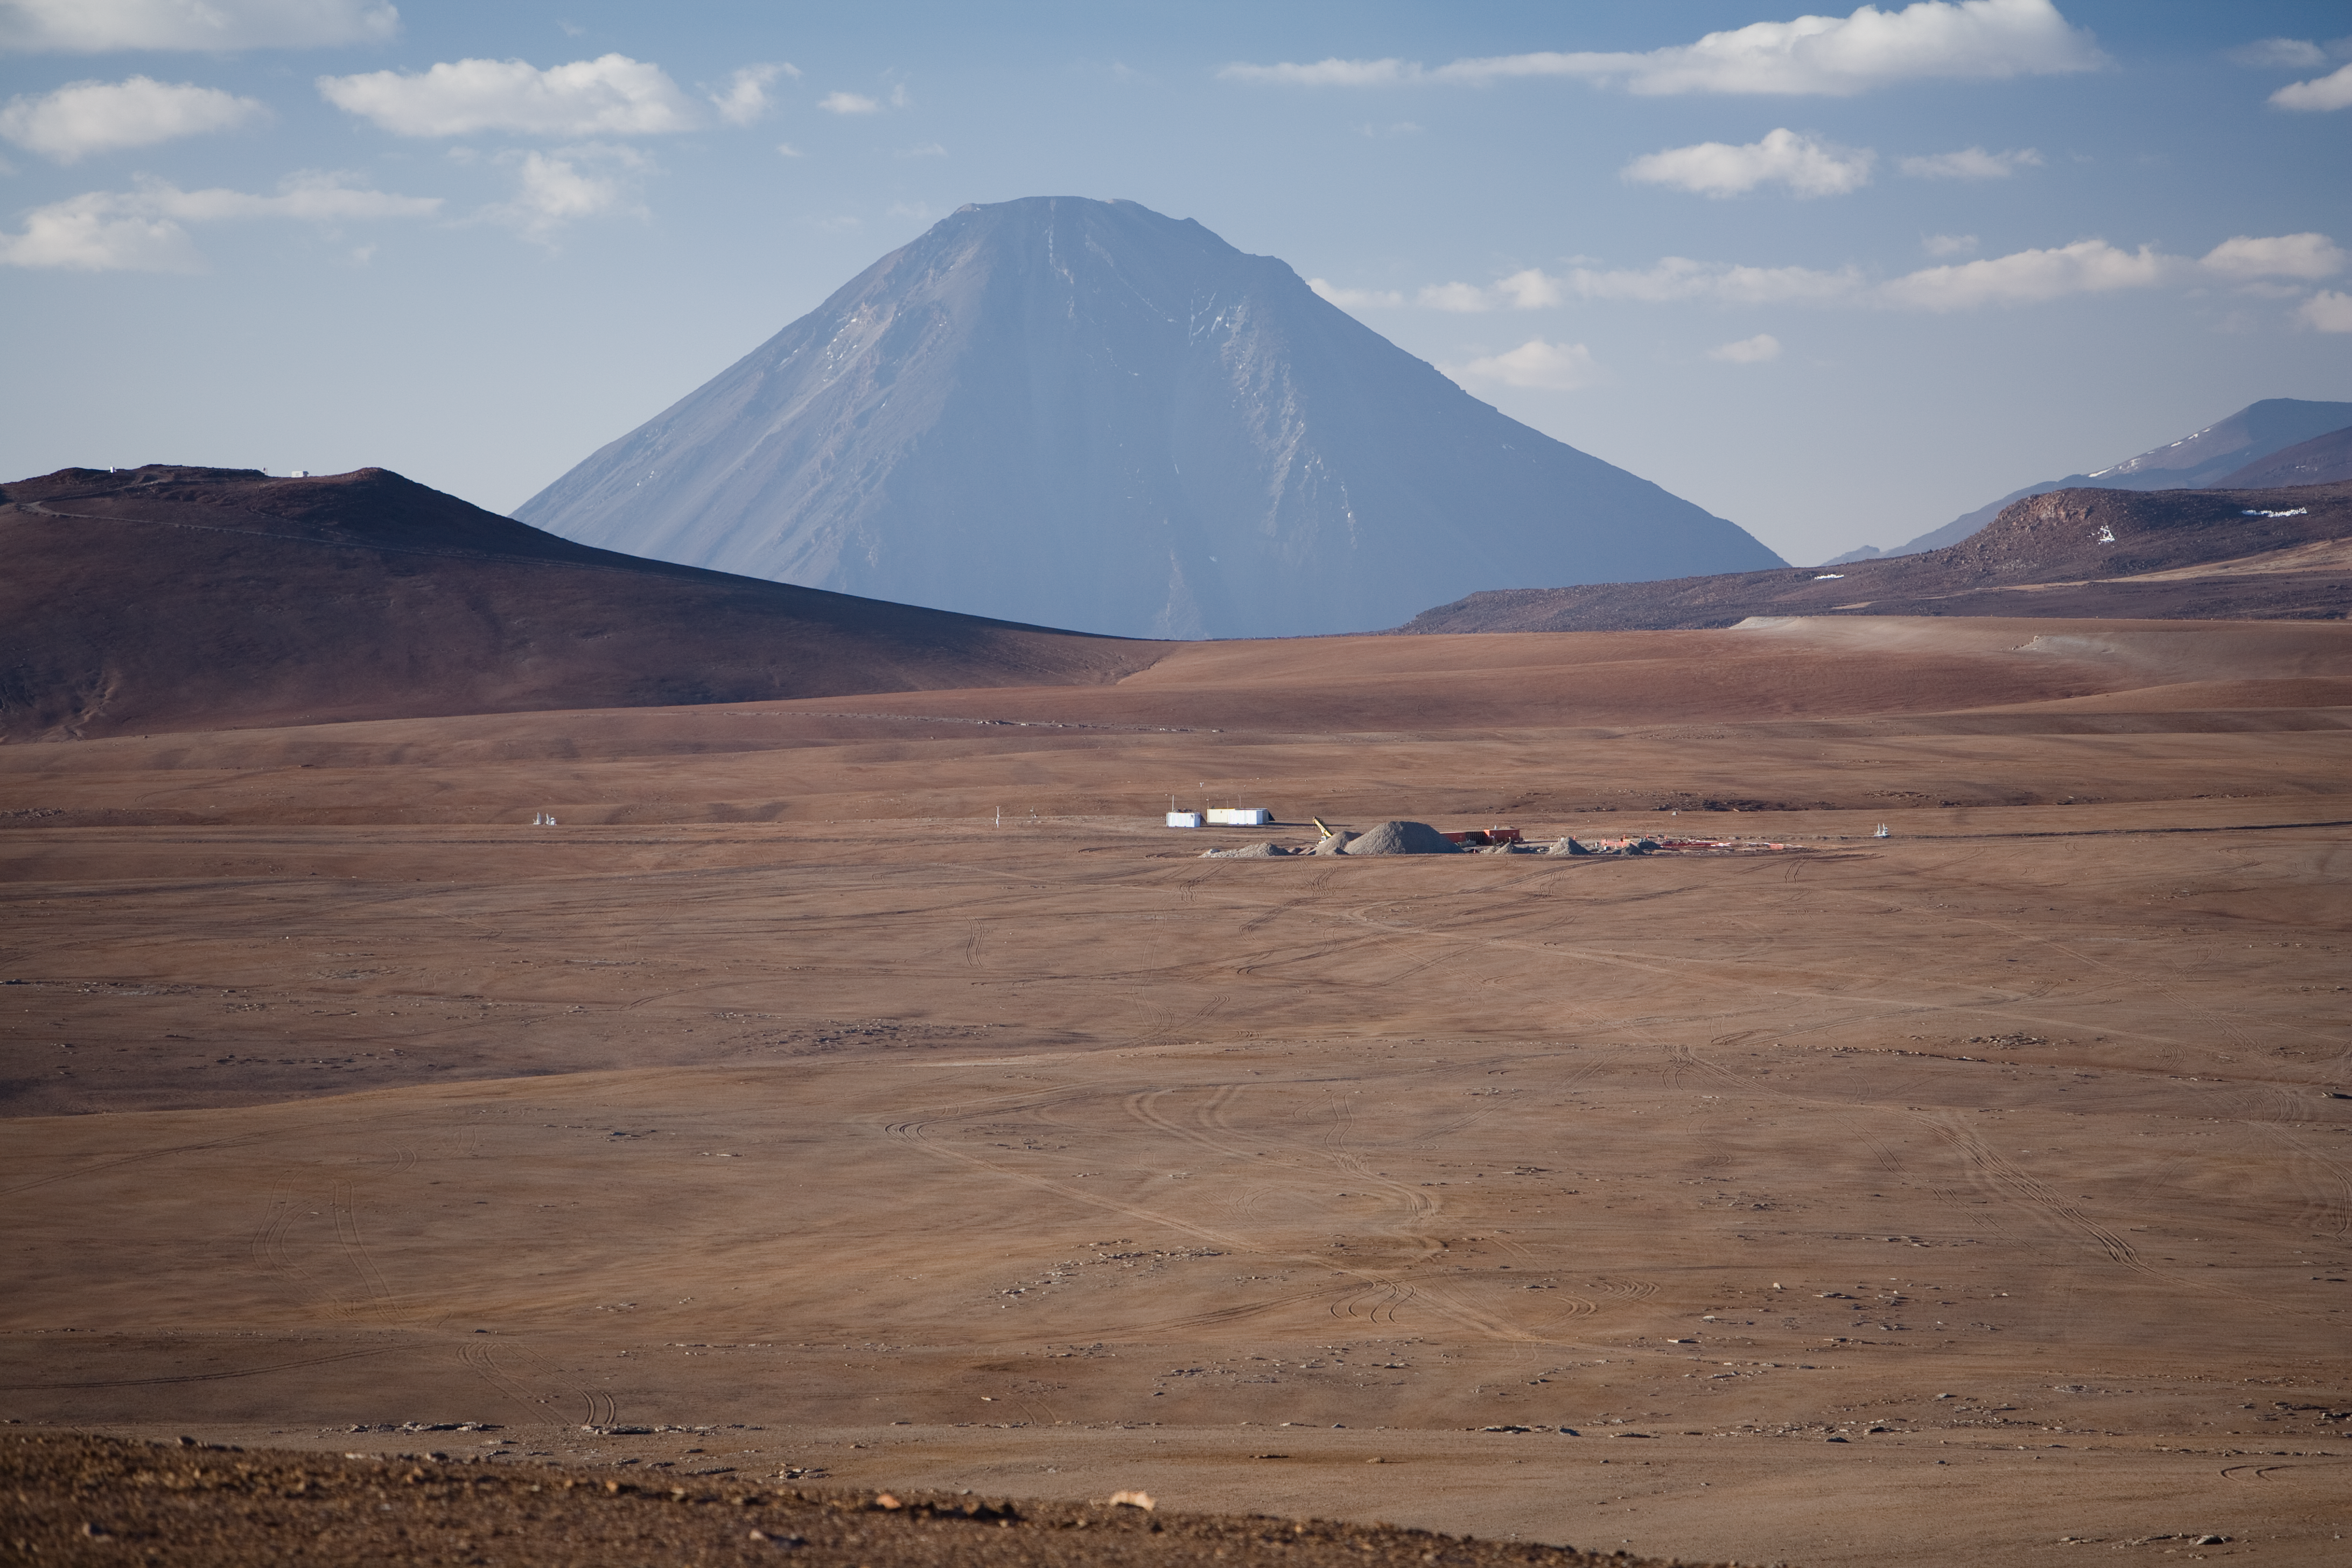

Licancabur volcano looks over the ALMA site

ALMA, the Atacama Large Millimeter/submillimeter Array, is currently under construction on the Chajnantor plateau, at an elevation of 5000 m, in the Chilean Andes. ALMA will have 66 antennas which can be spread across the desert plateau over distances up to 16 km. To allow the antennas to be repositioned, 192 antenna foundations have been built on Chajnantor. The 5920 m high Licancabur volcano, which dominates the landscape with its conic shape, is in the background. On the left side of the image is a hill known as “Cerro Chico”, whose summit reaches 5300 metres above sea level and offers a great view over the plateau.

Credit: ALMA (ESO/NAOJ/NRAO)